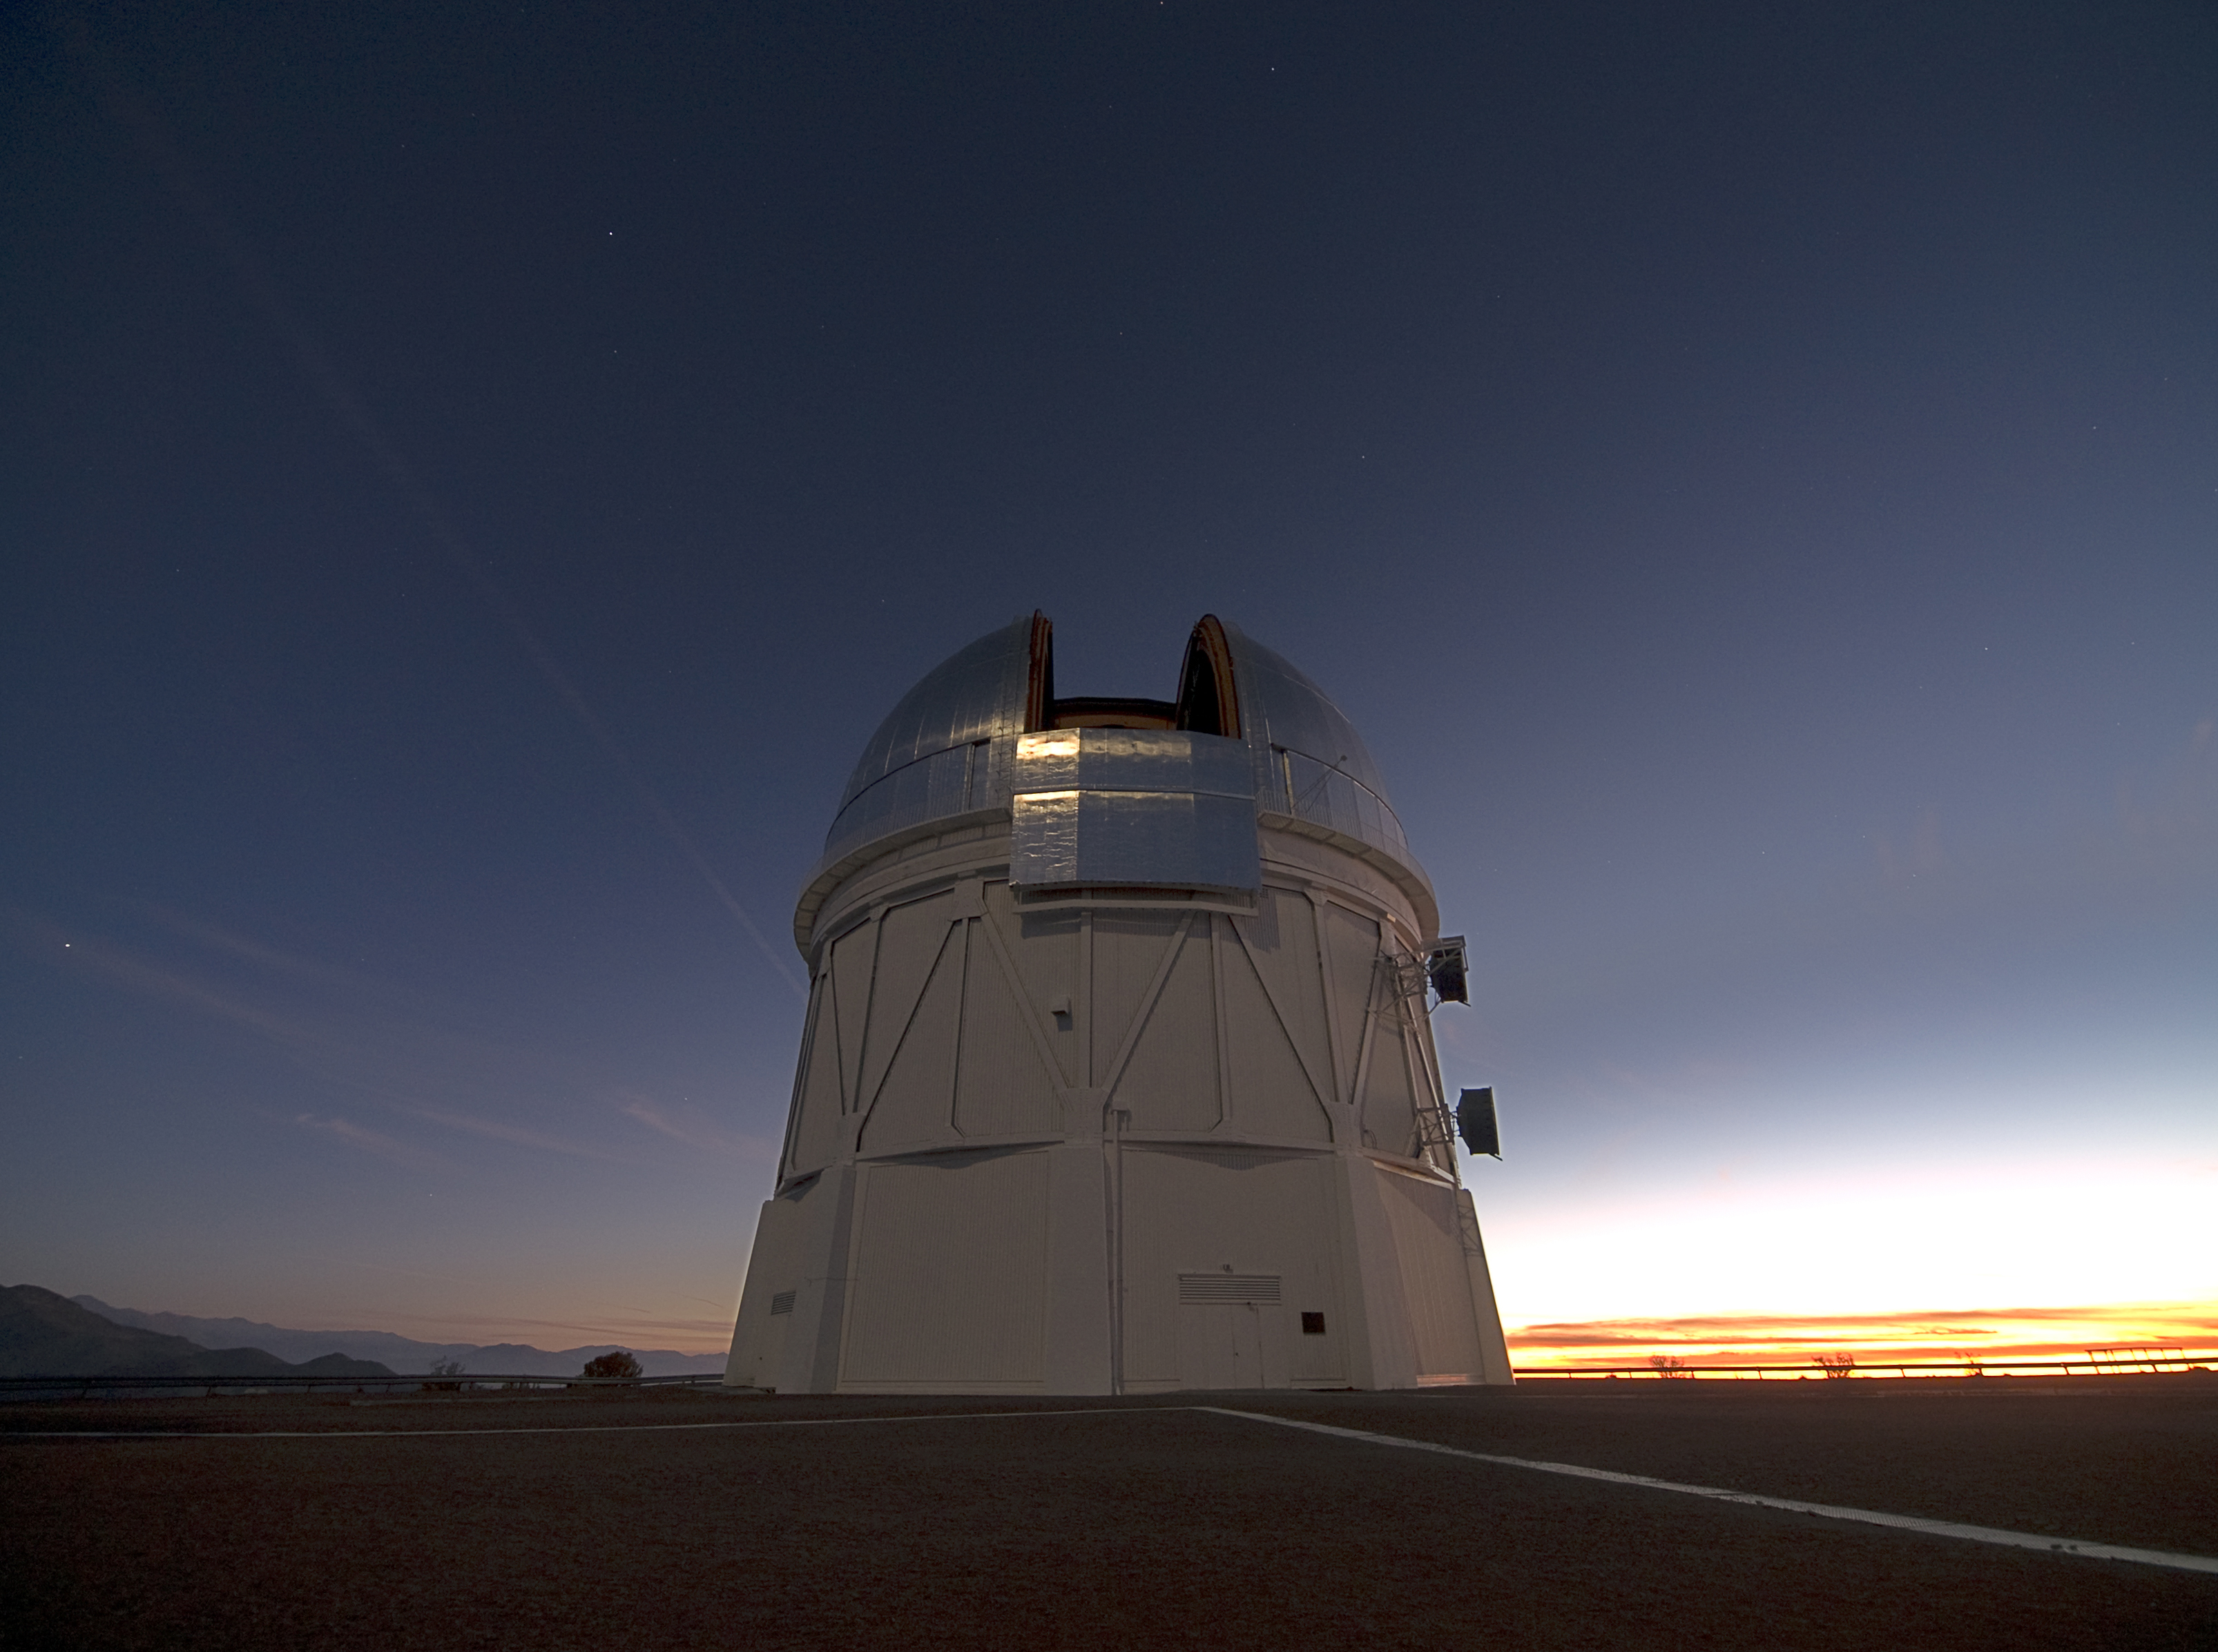

CTIO Blanco 4m

The silvered dome of the Blanco 4-meter telescope rises 13 stories above Cerro Tololo at the Cerro Tololo Inter-American Observatory in Chile. Image taken in 2007.

Credit: T. Abbott and NOIRLab/NSF/AURA/